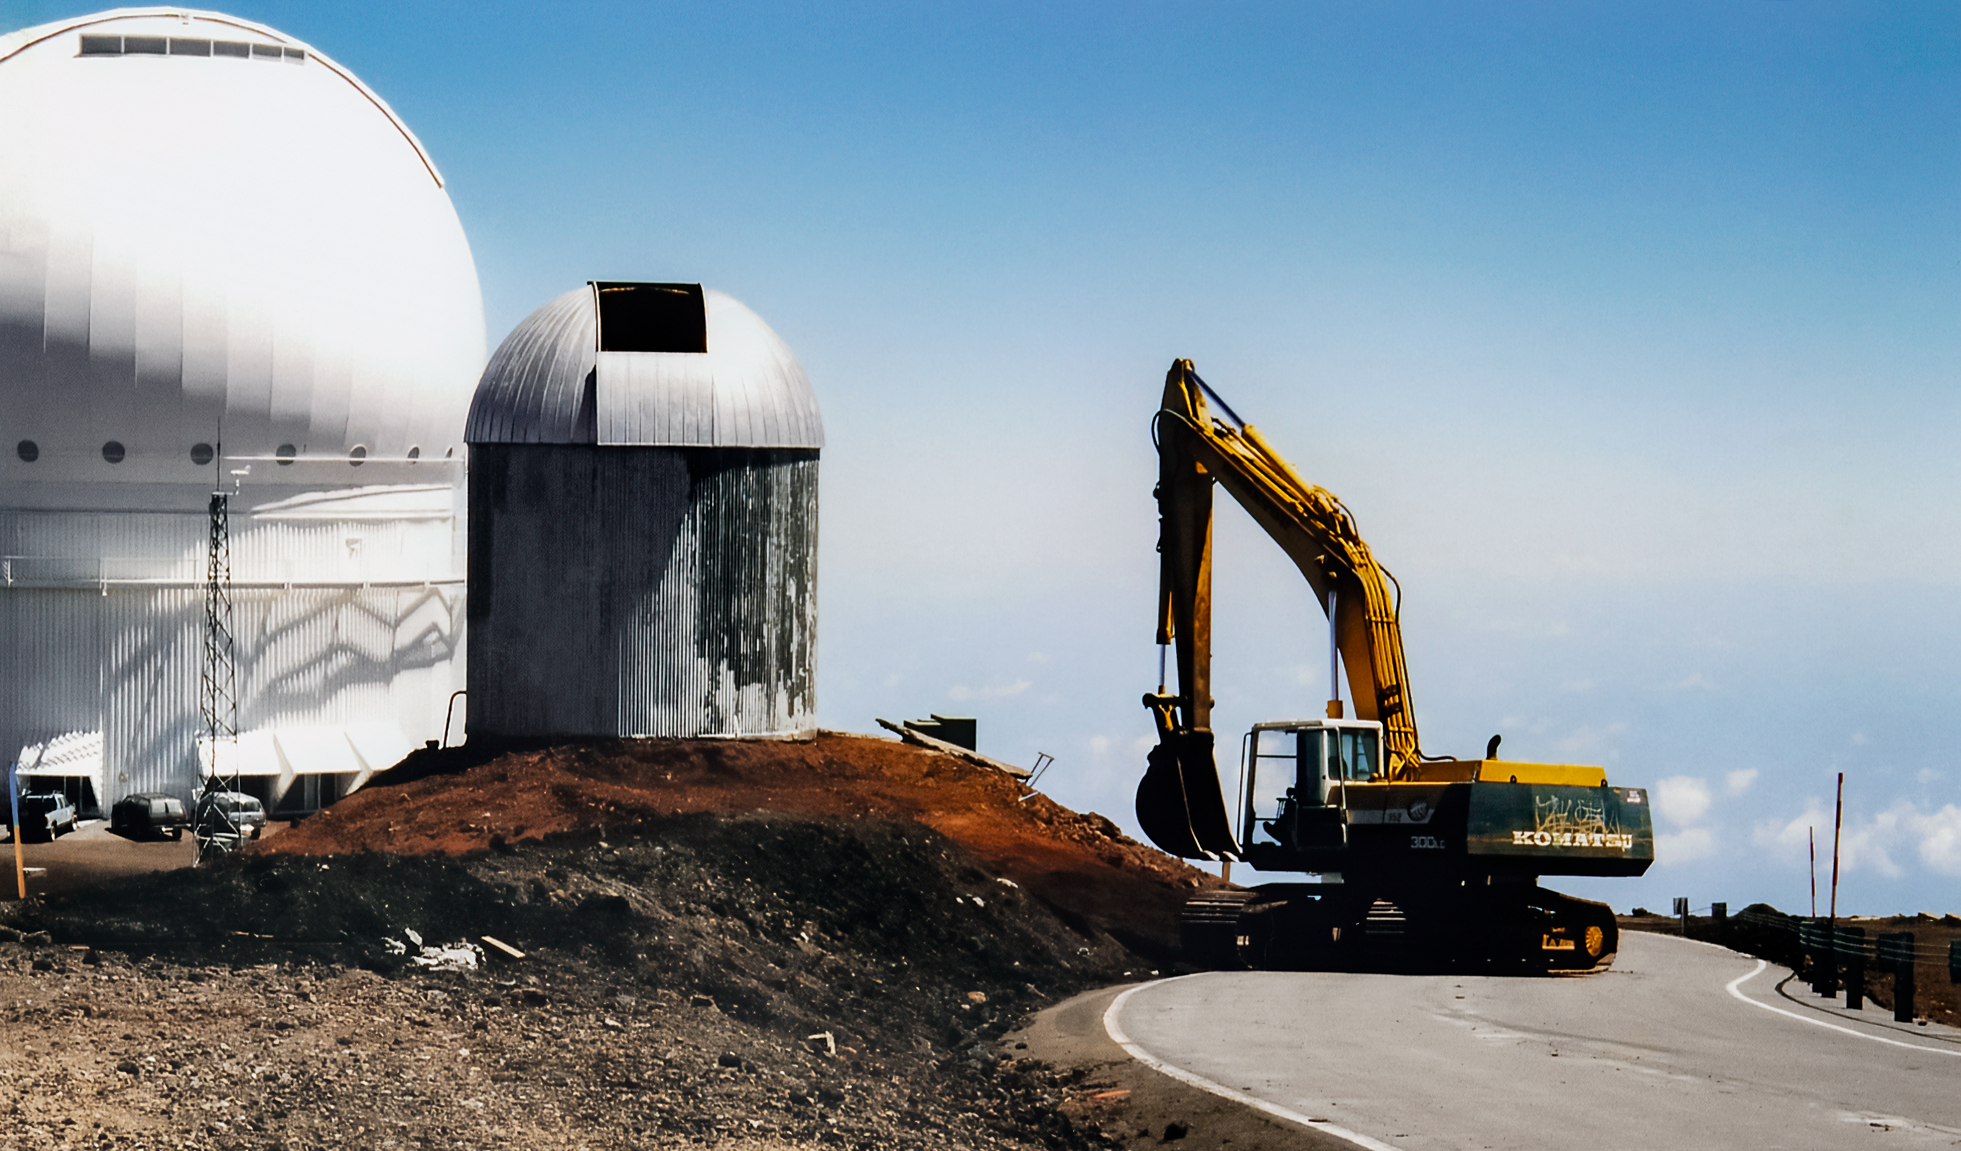

Making Space for Gemini North

Near the summit of Maunakea in Hawai‘i, a construction crew is busy preparing the site where the Gemini North telescope will eventually rise. The 24-inch telescope in the foreground was removed to make space for Gemini North, a gigantic 8-meter telescope. This image was taken in 1995.

Credit: NOIRLab/NSF/AURA